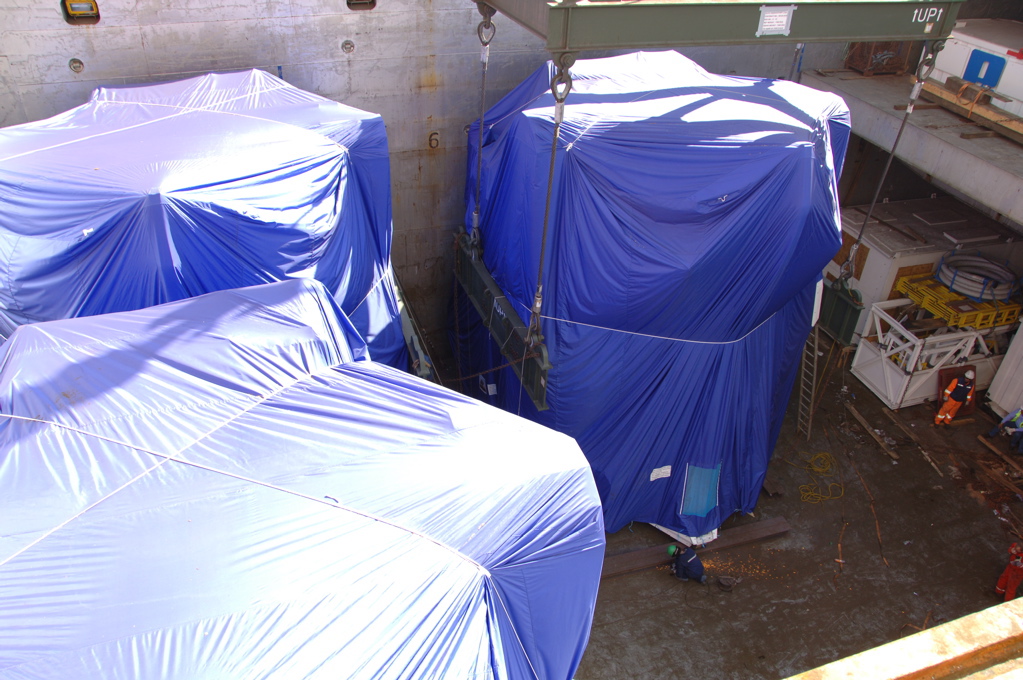

First North American antenna

On April 20, 2007 the first North American antenna (VERTEX) arrived in Antofagasta. An intense trip to the OSF would await him from that city.

Credit: ALMA (ESO / NAOJ / NRAO)